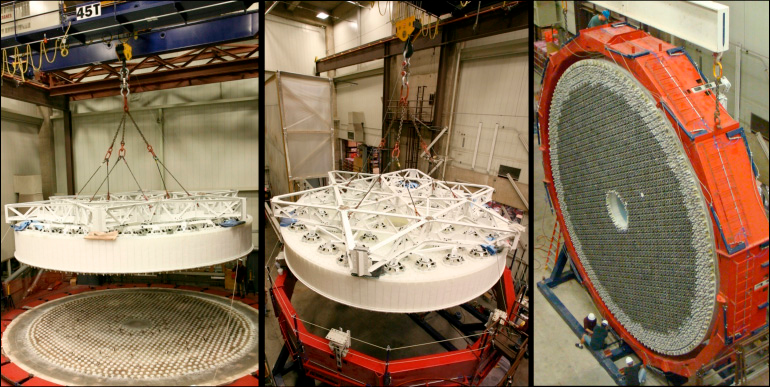

M1M3 Lift

The 8.4-meter LSST mirror blank has been successfully lifted from the furnace hearth at the Steward Observatory Mirror Lab, installed into a turning ring, and tilted to a vertical position. It is now ready for core cleanout, which will reduce its mass from 46, 500 kg to 16, 600 kg. The mirror is scheduled to be completed in January 2012, and will be the largest two-surface optical mirror ever made from a single substrate.

Credit: Jeffrey S. Kingsley/UA Steward Observatory